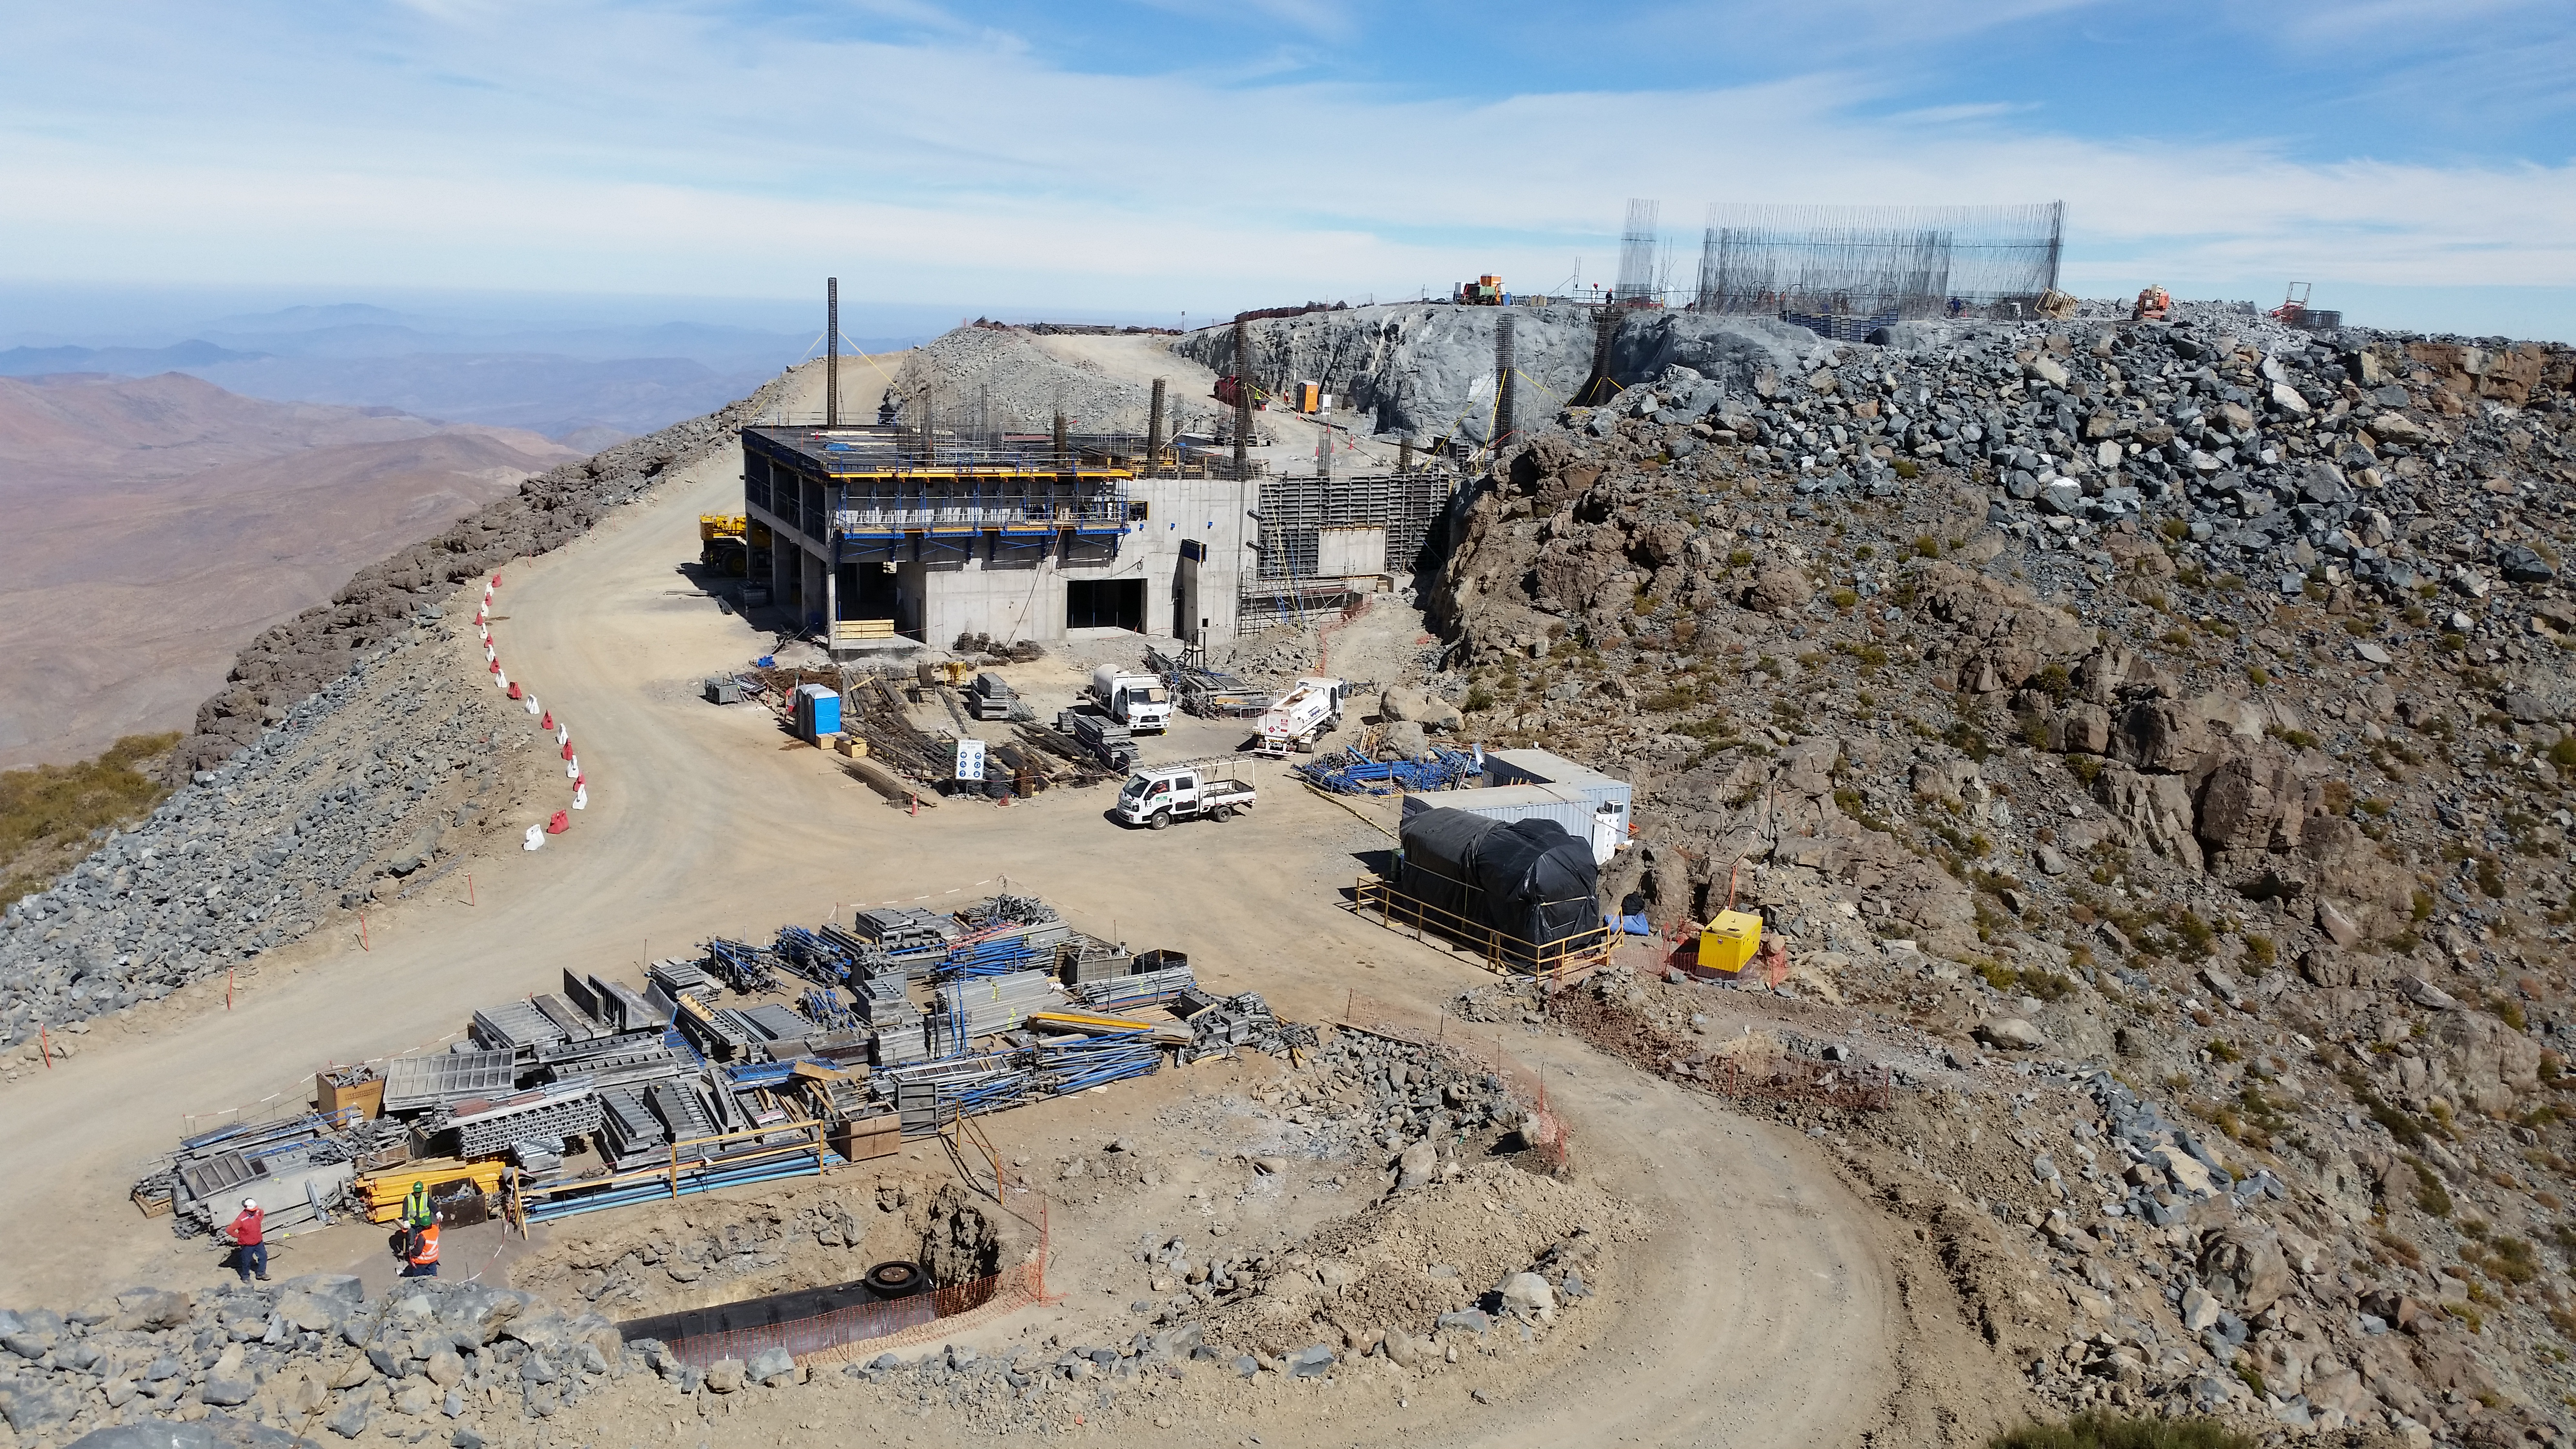

Third level

Third level with concrete, between axis: J-L; 1A-4A.

Credit: Rubin Observatory/NSF/AURA